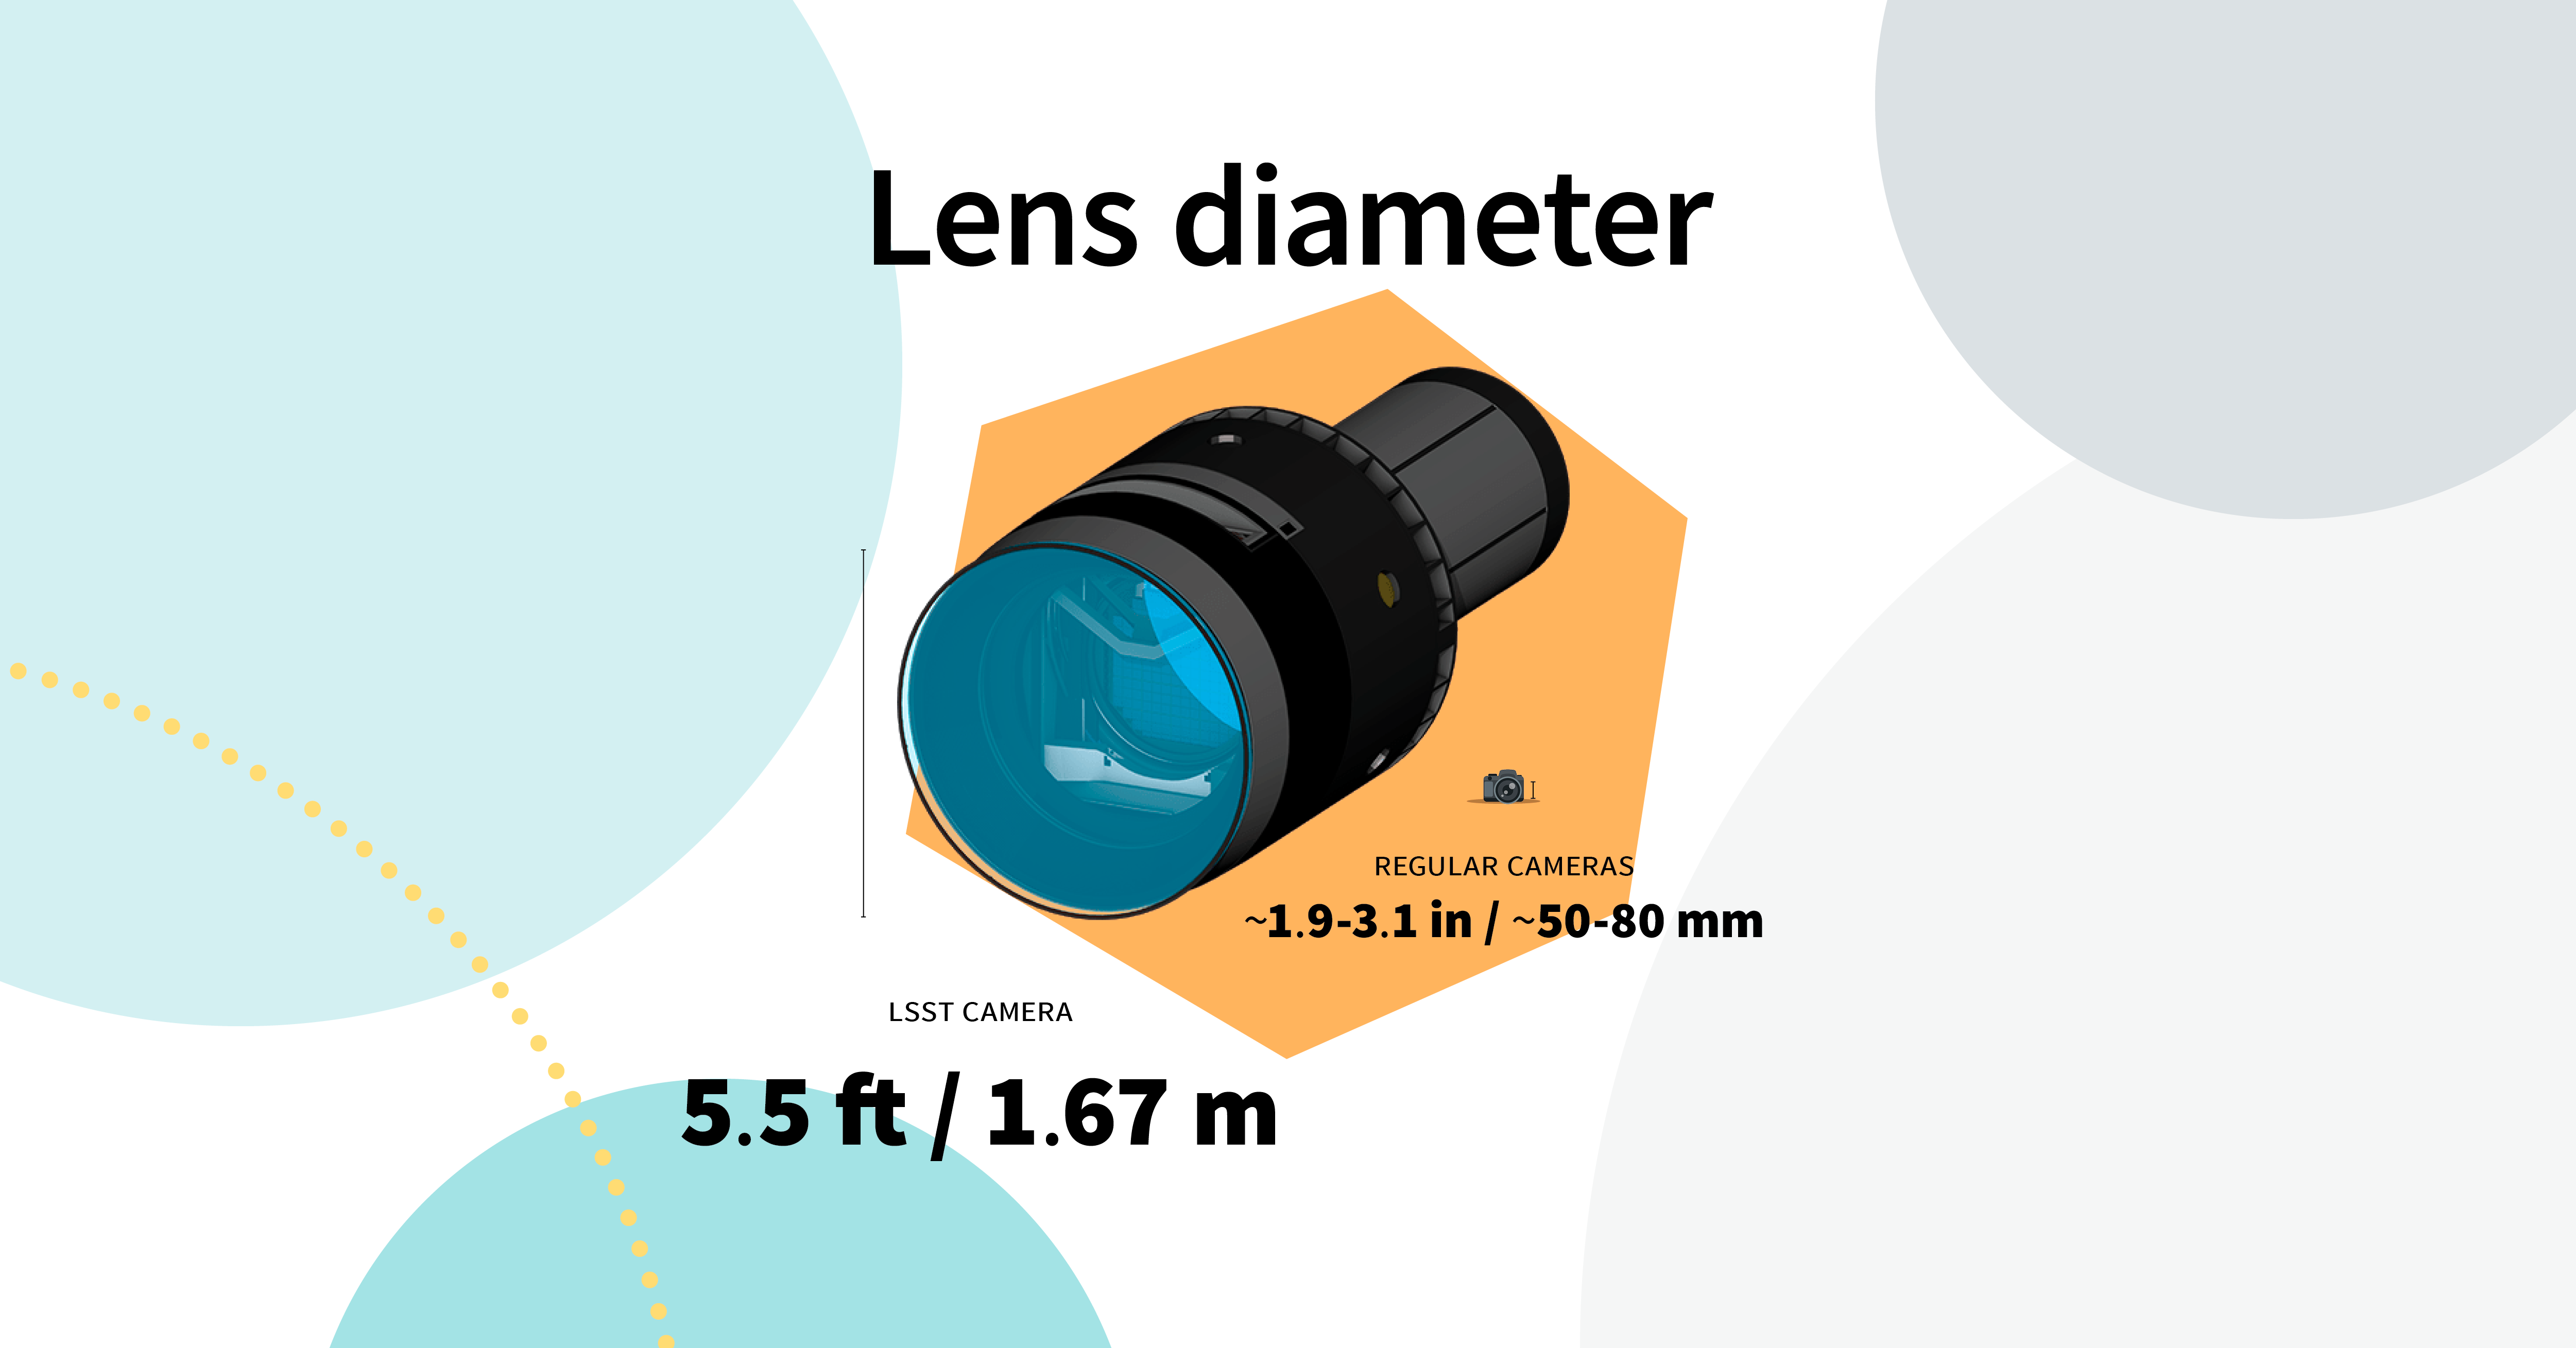

LSST Camera Illustration

Educational illustration of the Rubin Observatory LSST Camera.

Credit: RubinObs/NOIRLab/SLAC/NSF/DOE/AURA/J. Pinto